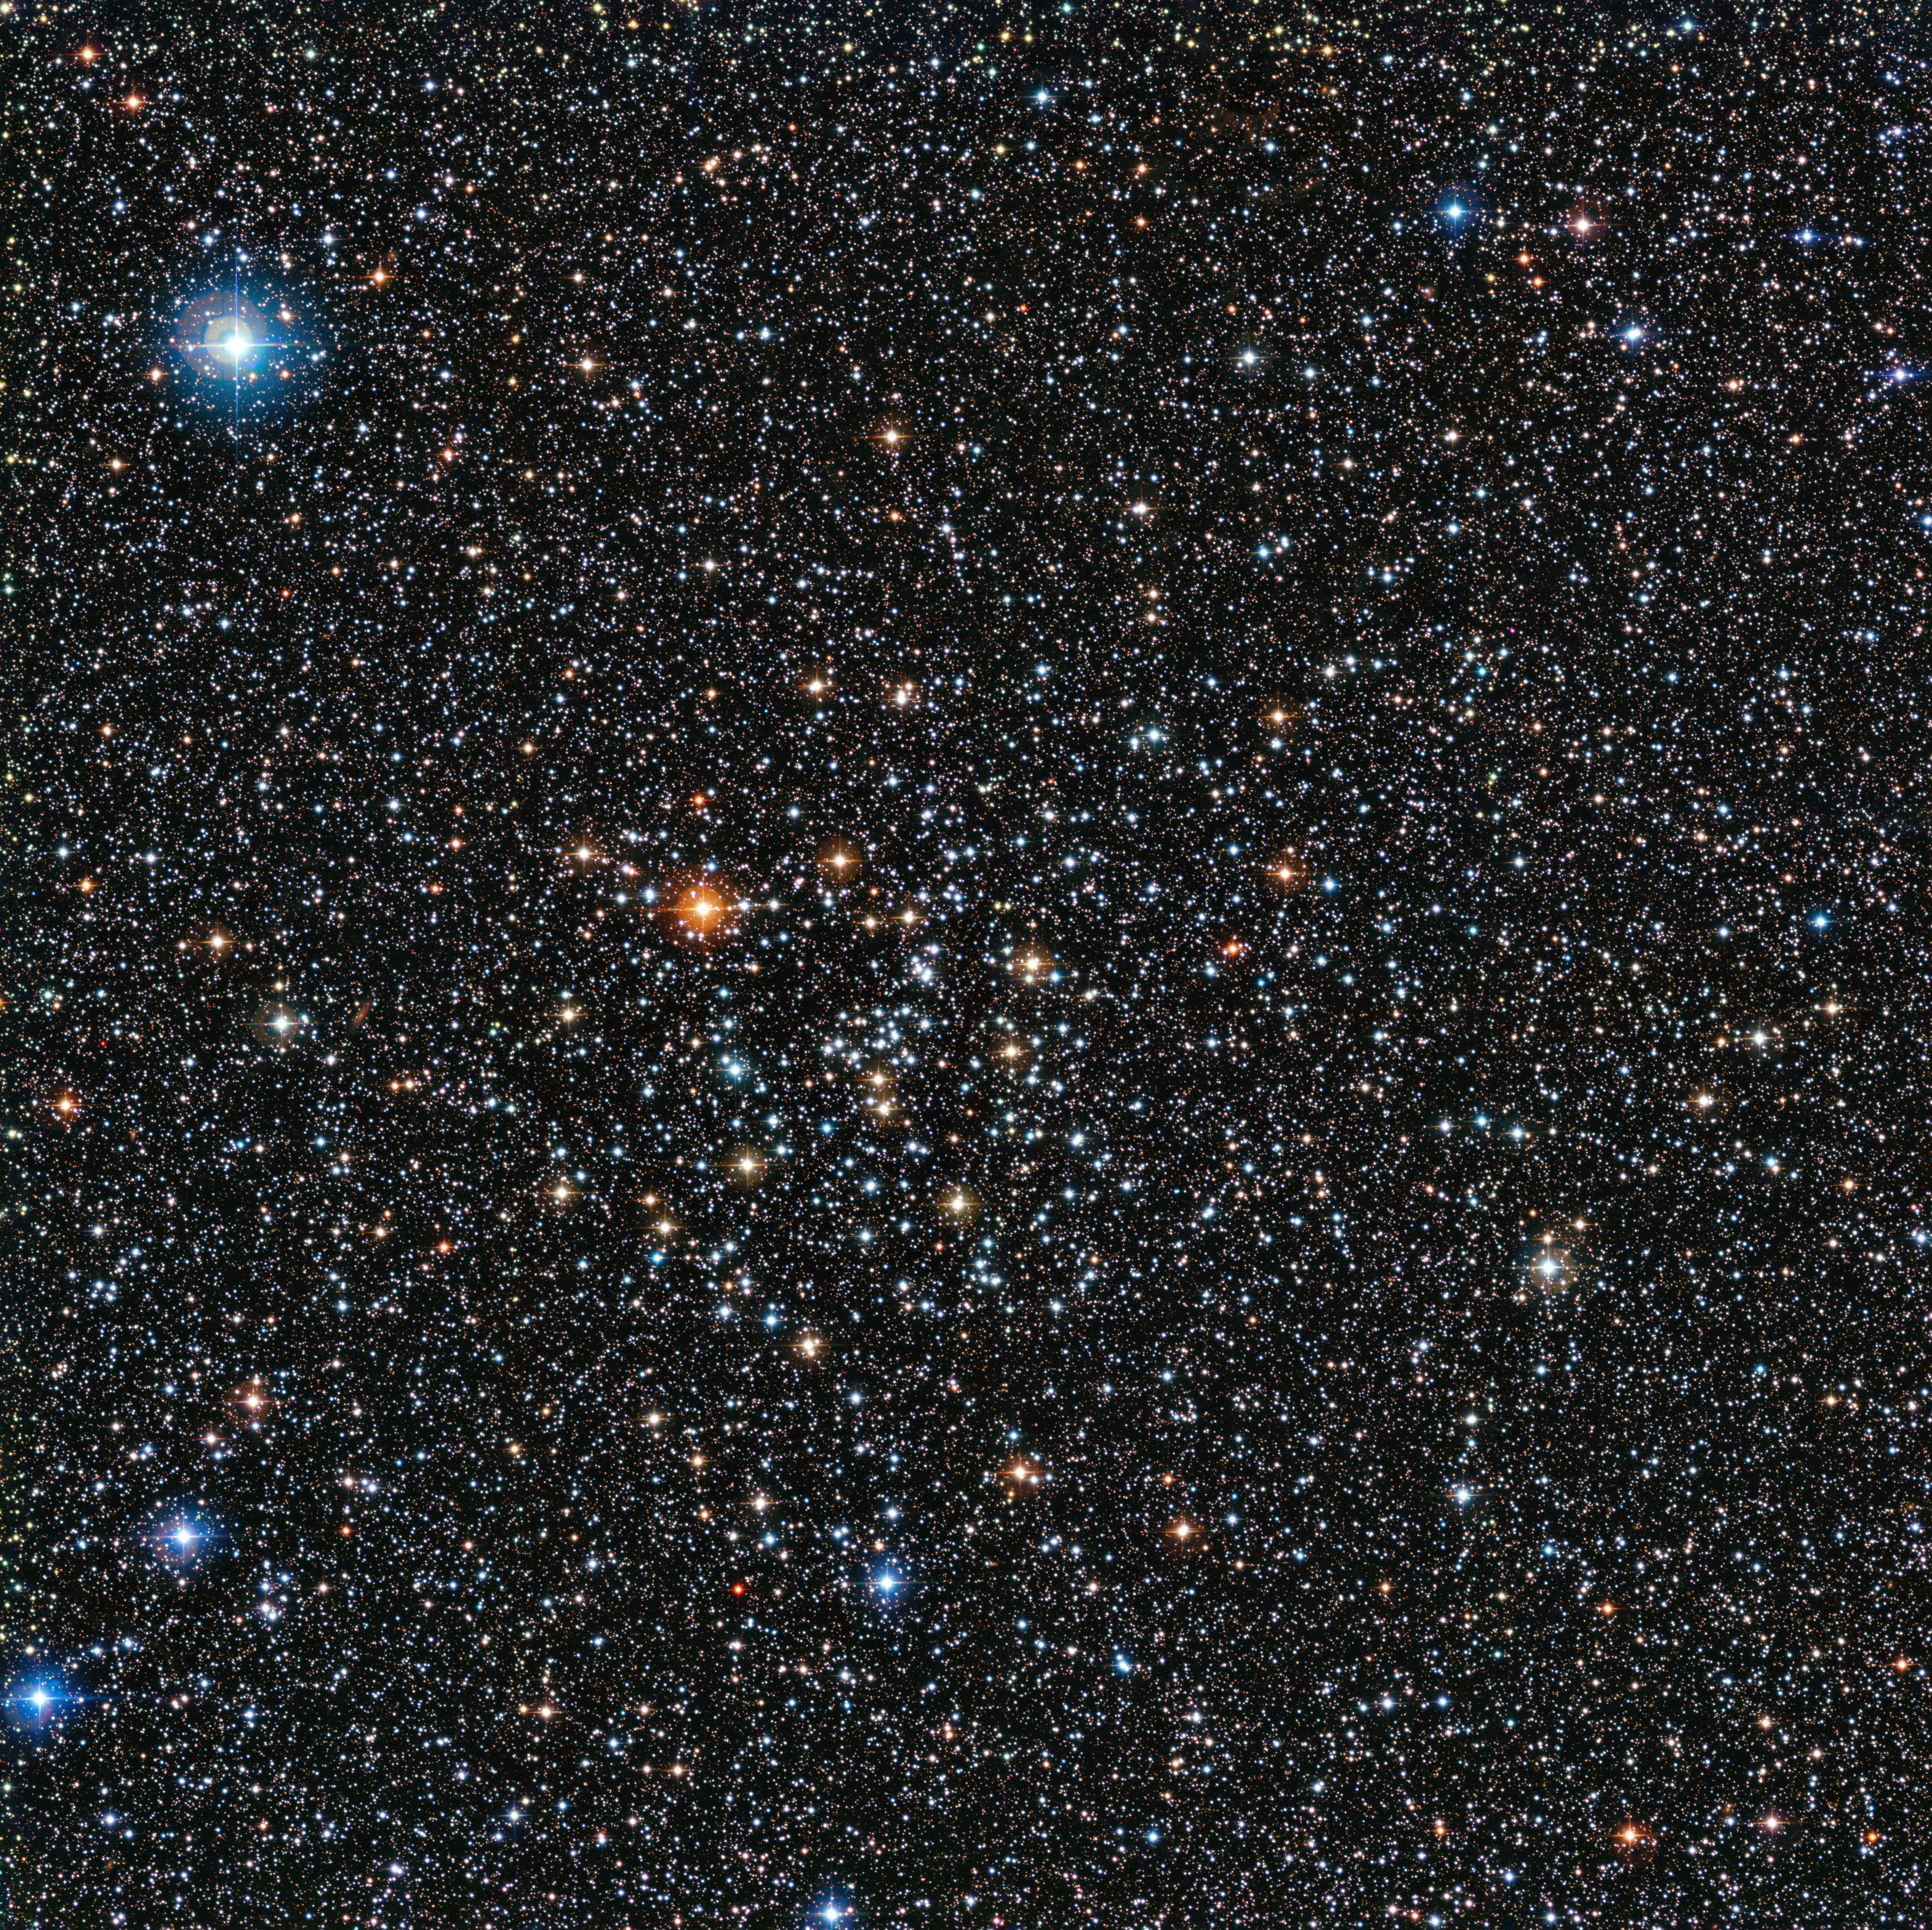

The rich star cluster IC 4651

This rich view of a tapestry of colourful stars was captured by the Wide Field Imager (WFI) camera, on the MPG/ESO 2.2-metre telescope at ESO’s La Silla Observatory in Chile. It shows a open cluster of stars known as IC 4651, a stellar grouping that lies at in the constellation of Ara (The Altar).

Credit: ESO